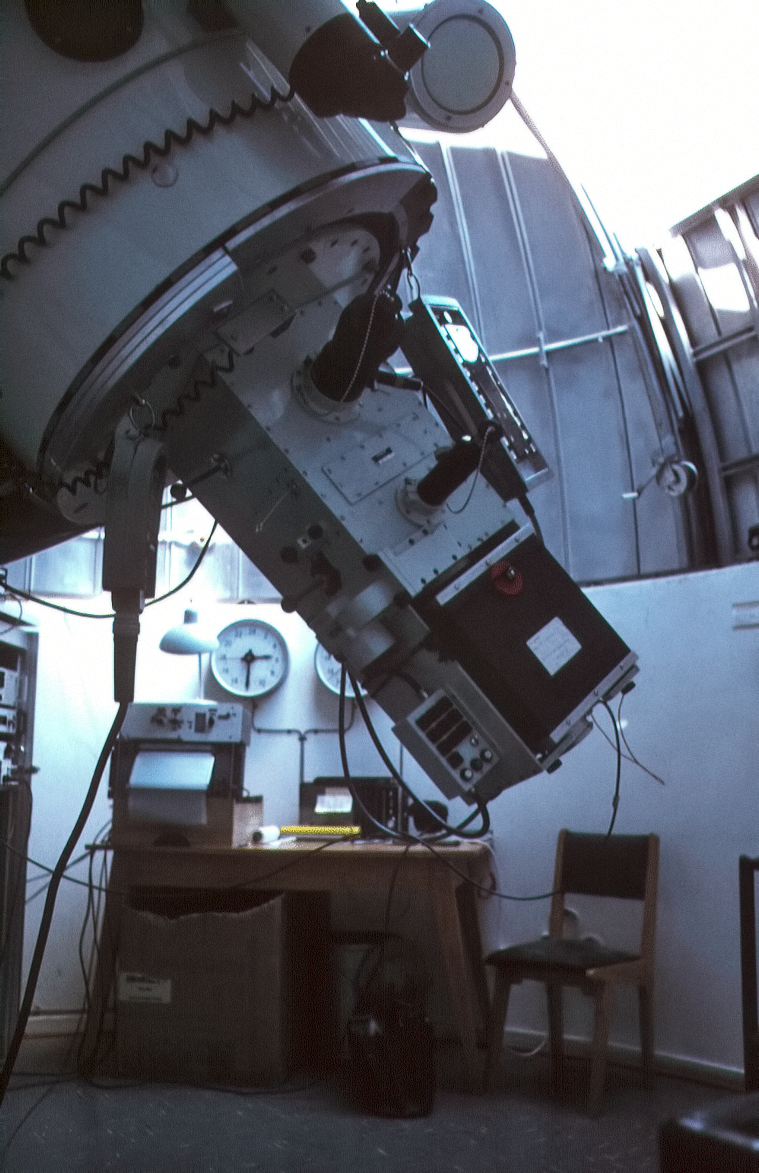

Bochum 0.61-metre telescope and control room

A view of the Bochum 0.61-metre telescope with the control room in the back.

Credit: ESO/C. Sterken